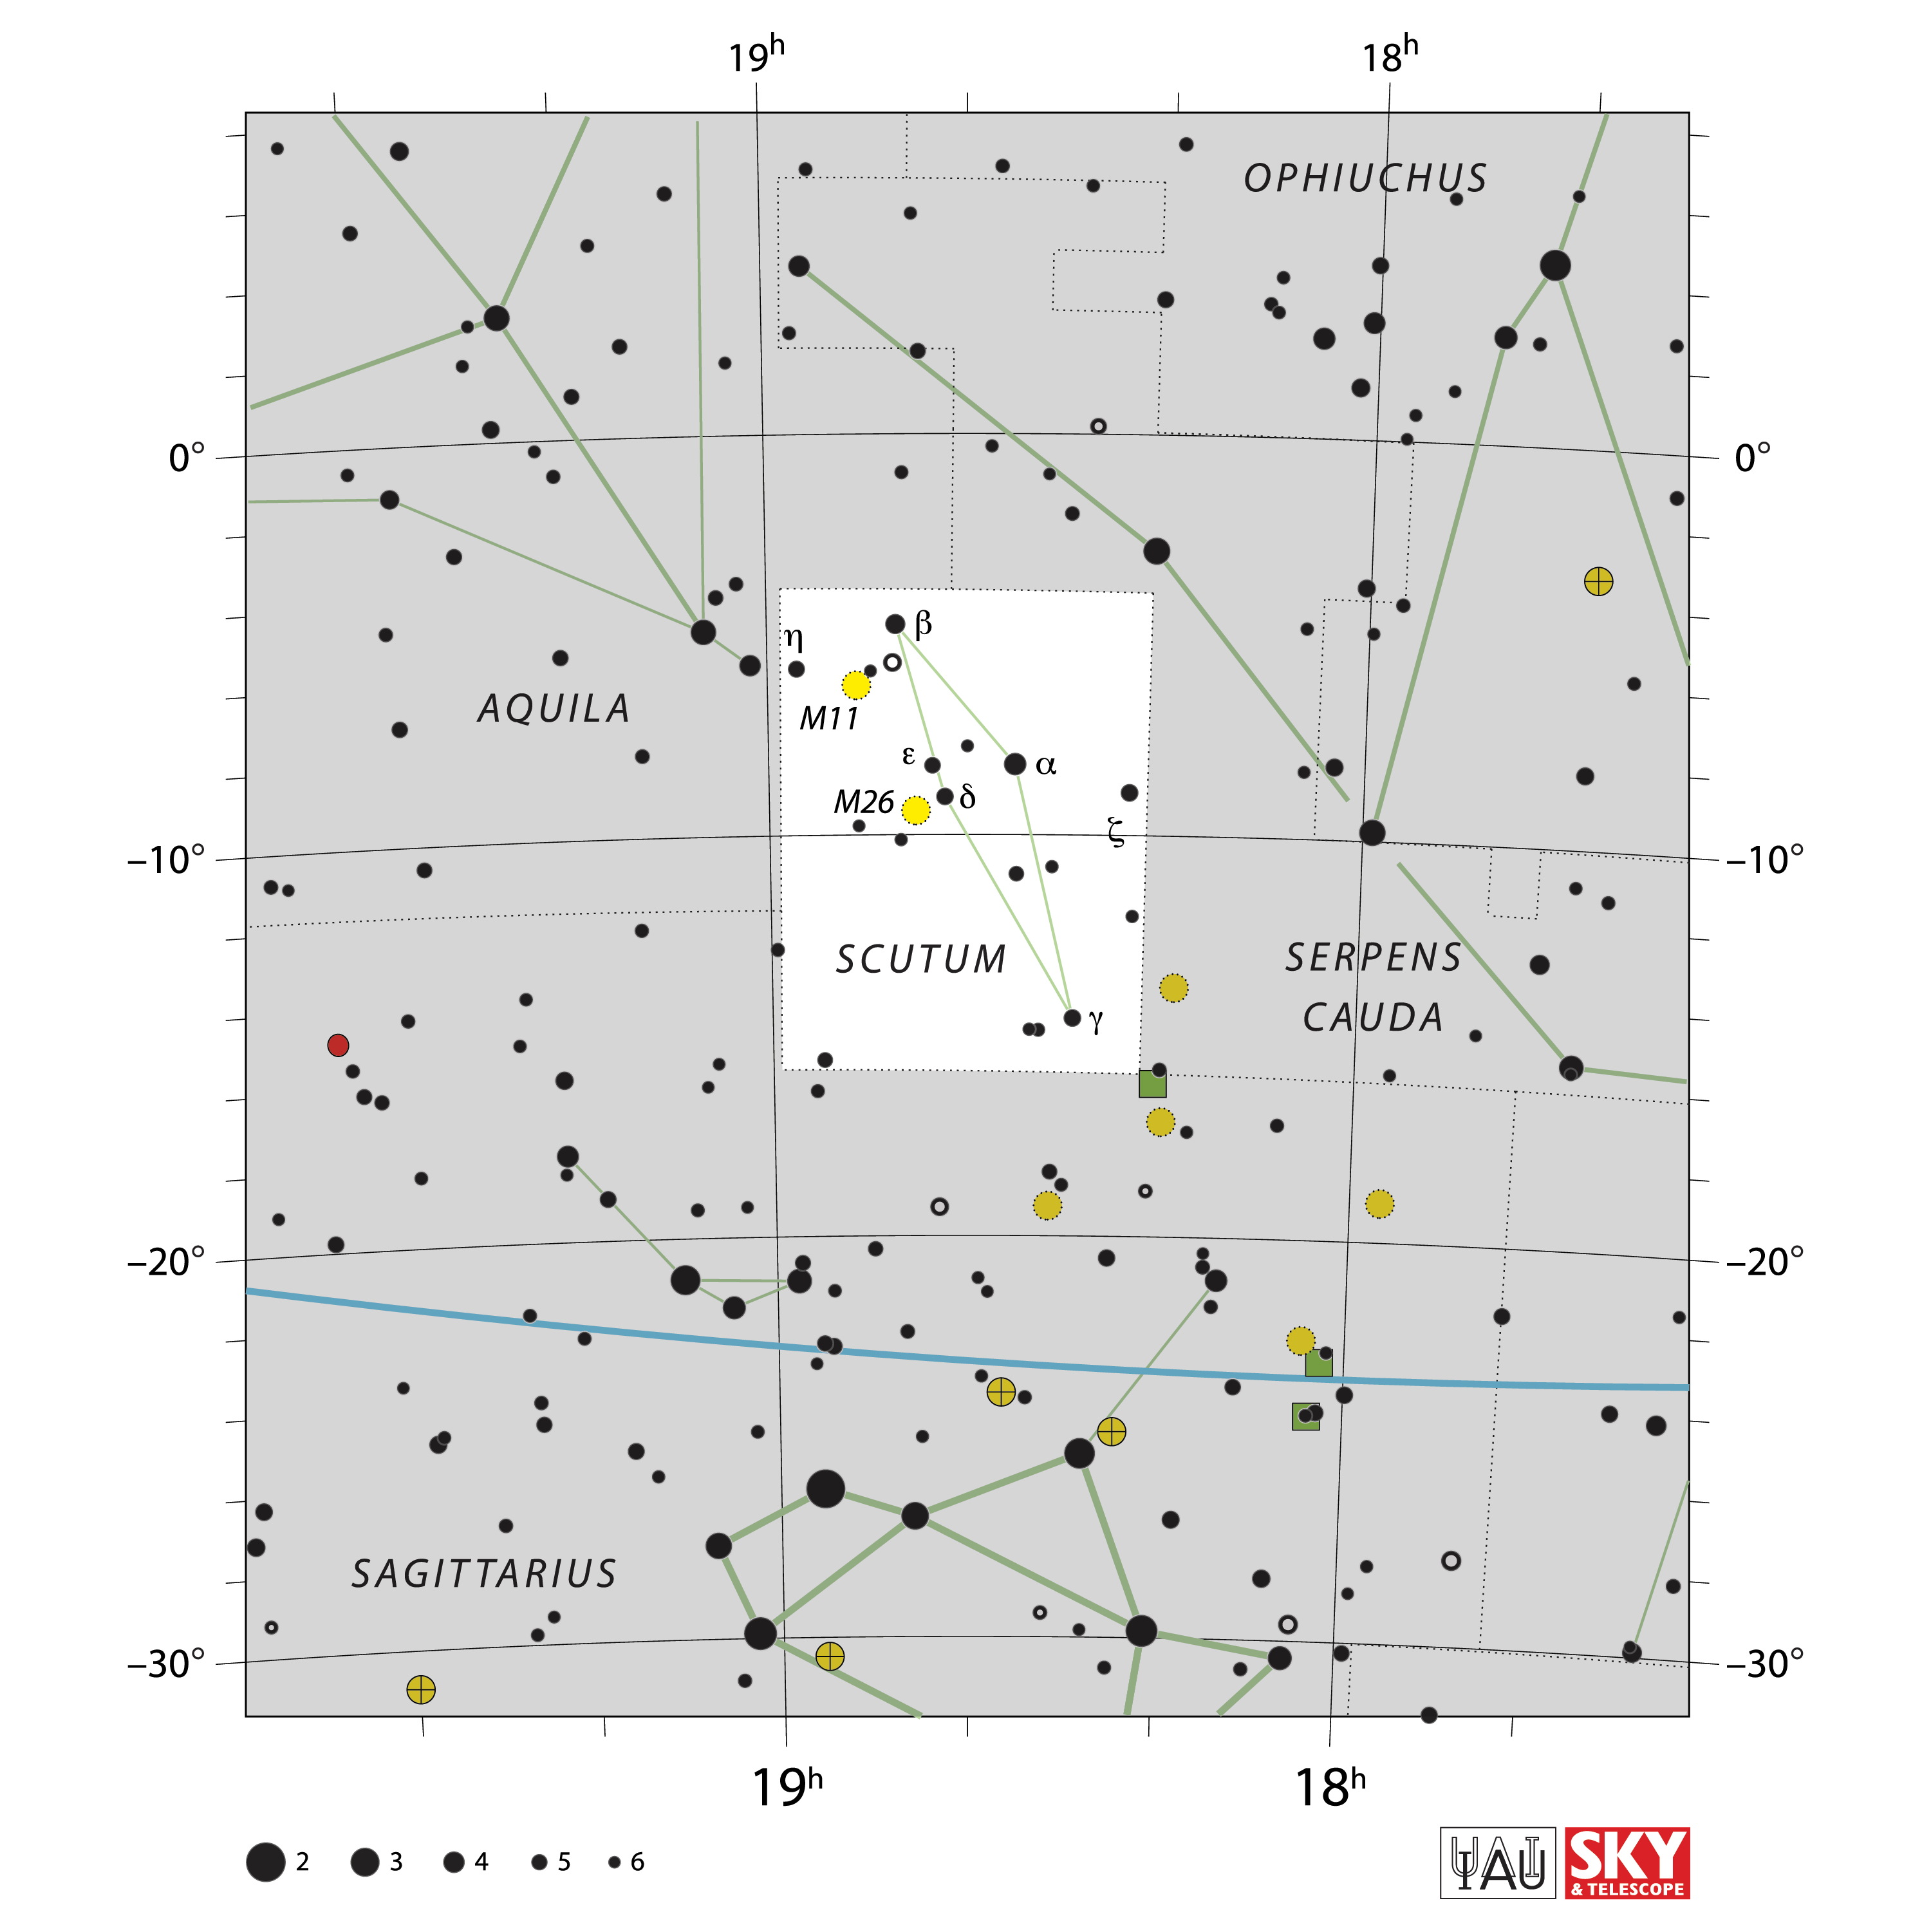

Scutum

Credit: IAU and Sky & Telescope